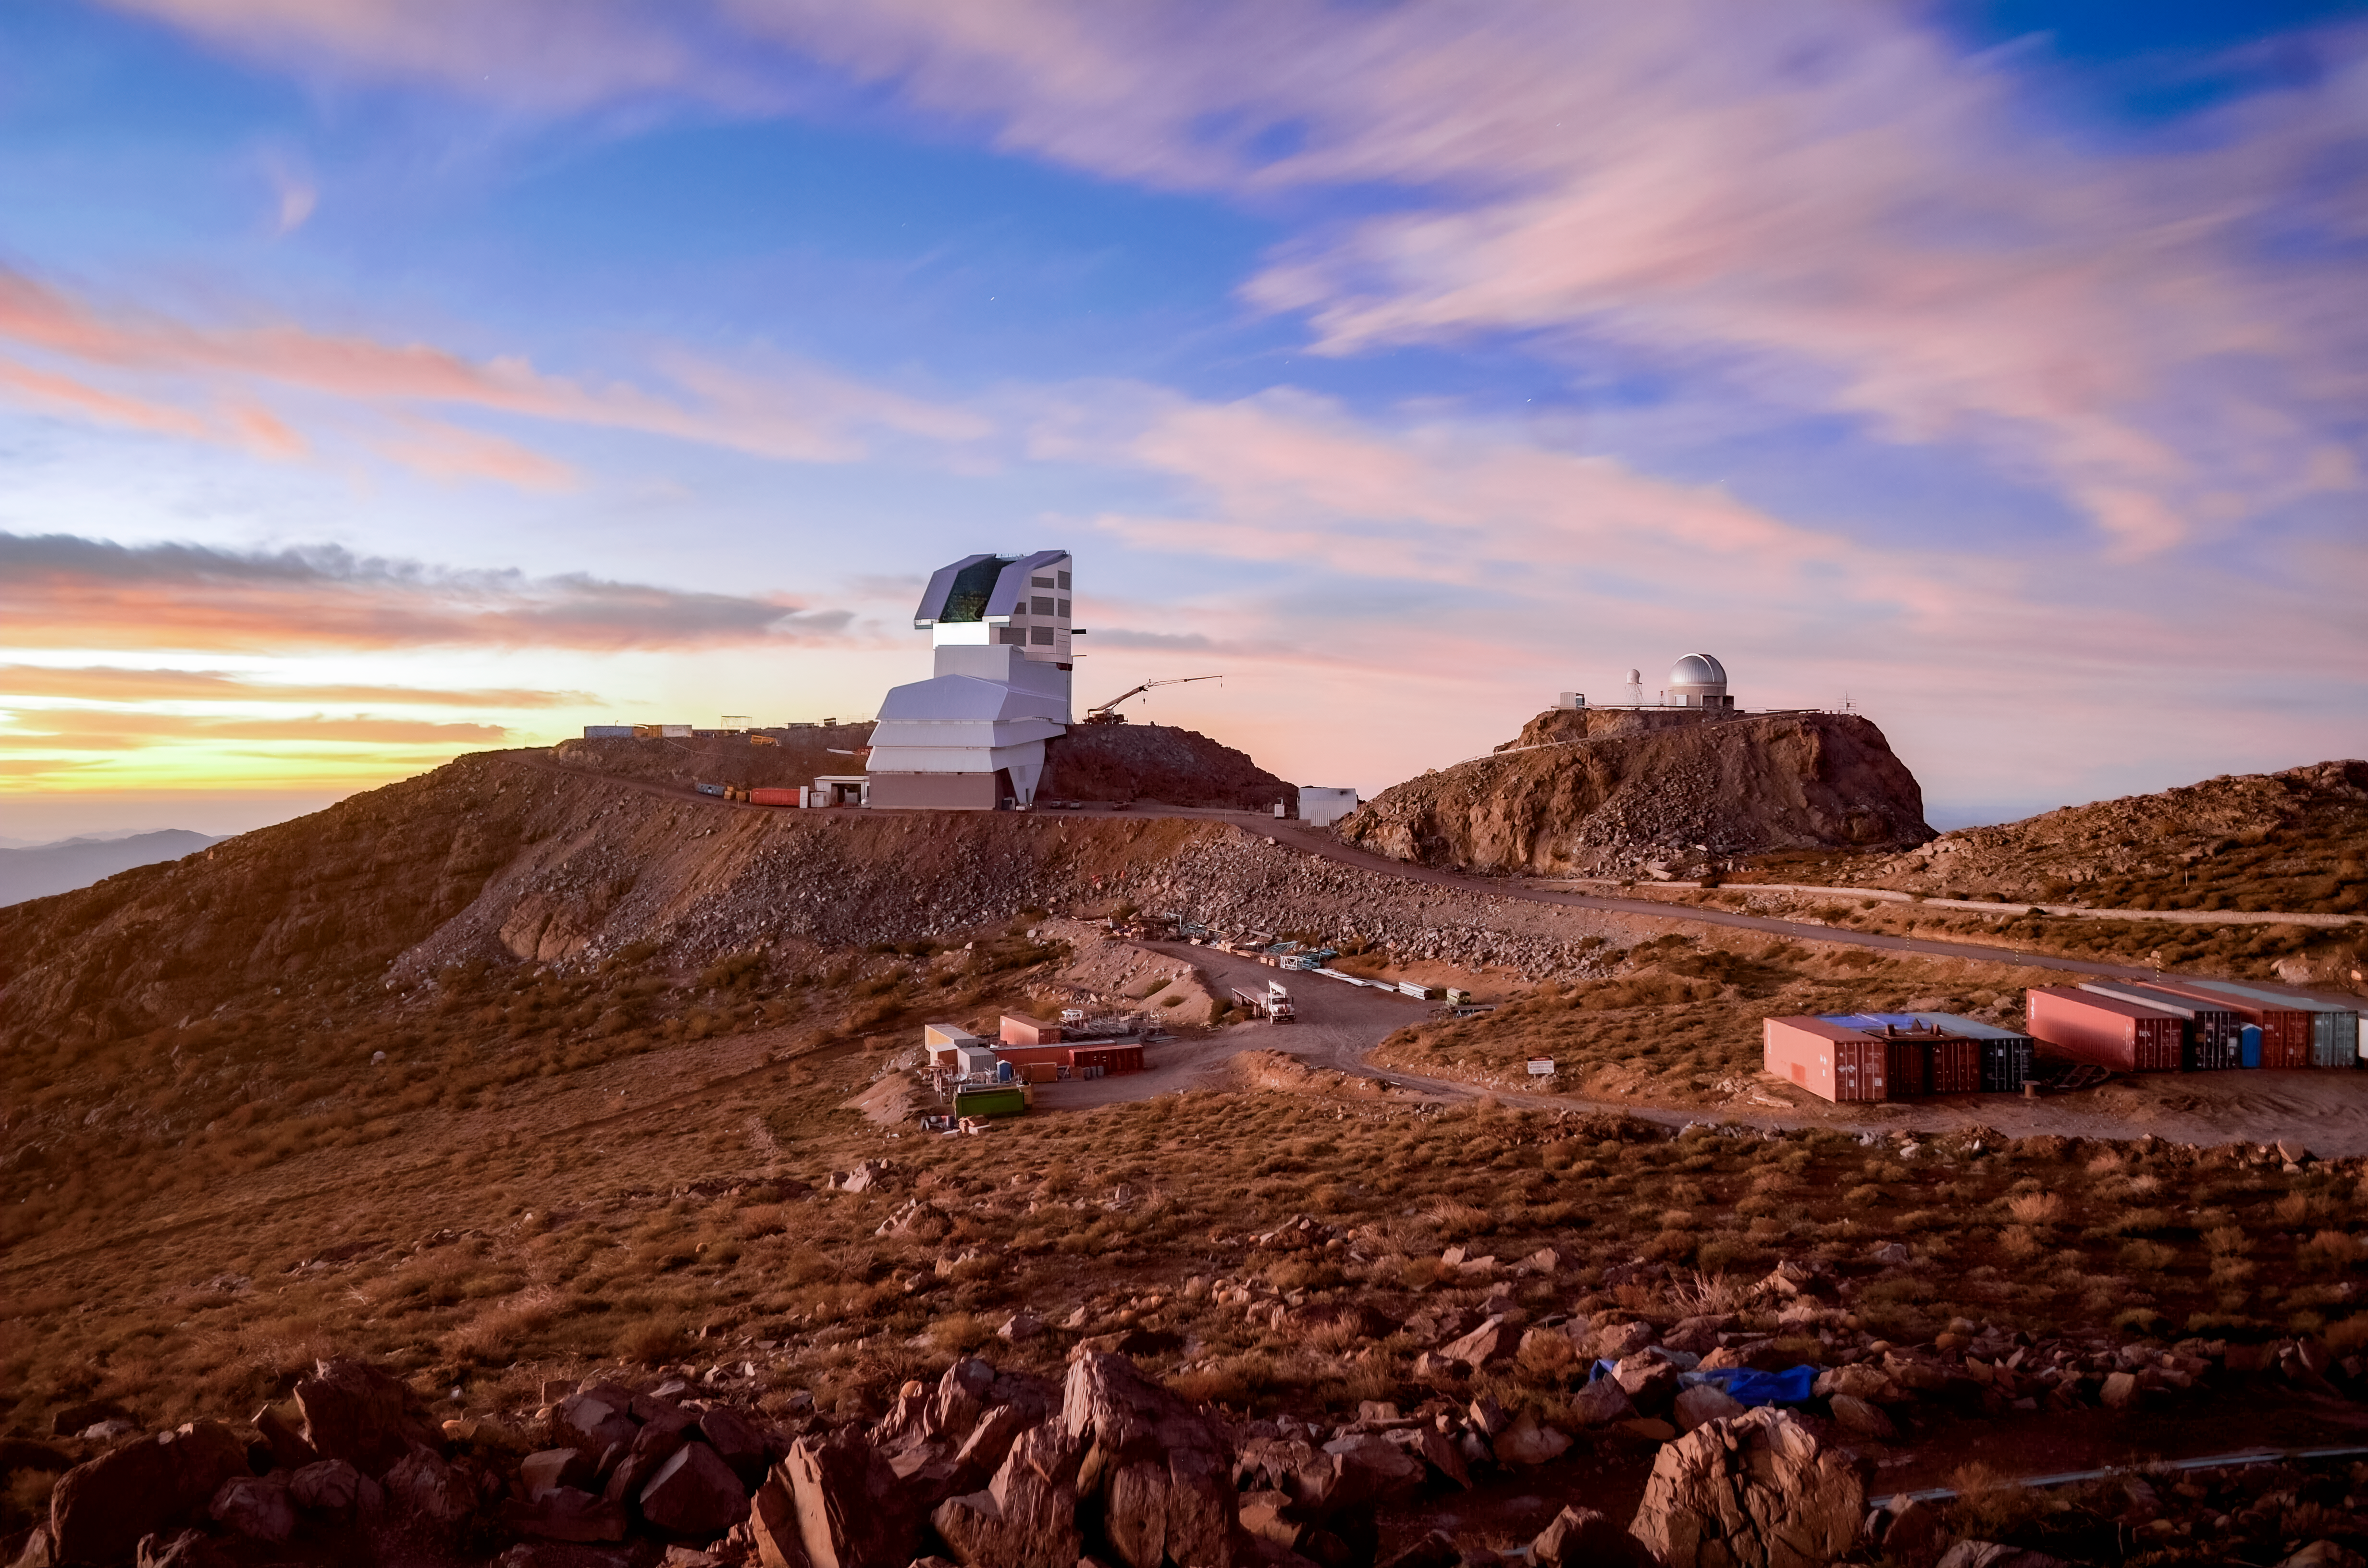

Rubin Observatory EarthCam

A view of Rubin Observatory from the nearby EarthCam in November 2022.

Credit: RubinObs/NOIRLab/SLAC/NSF/DOE/AURA